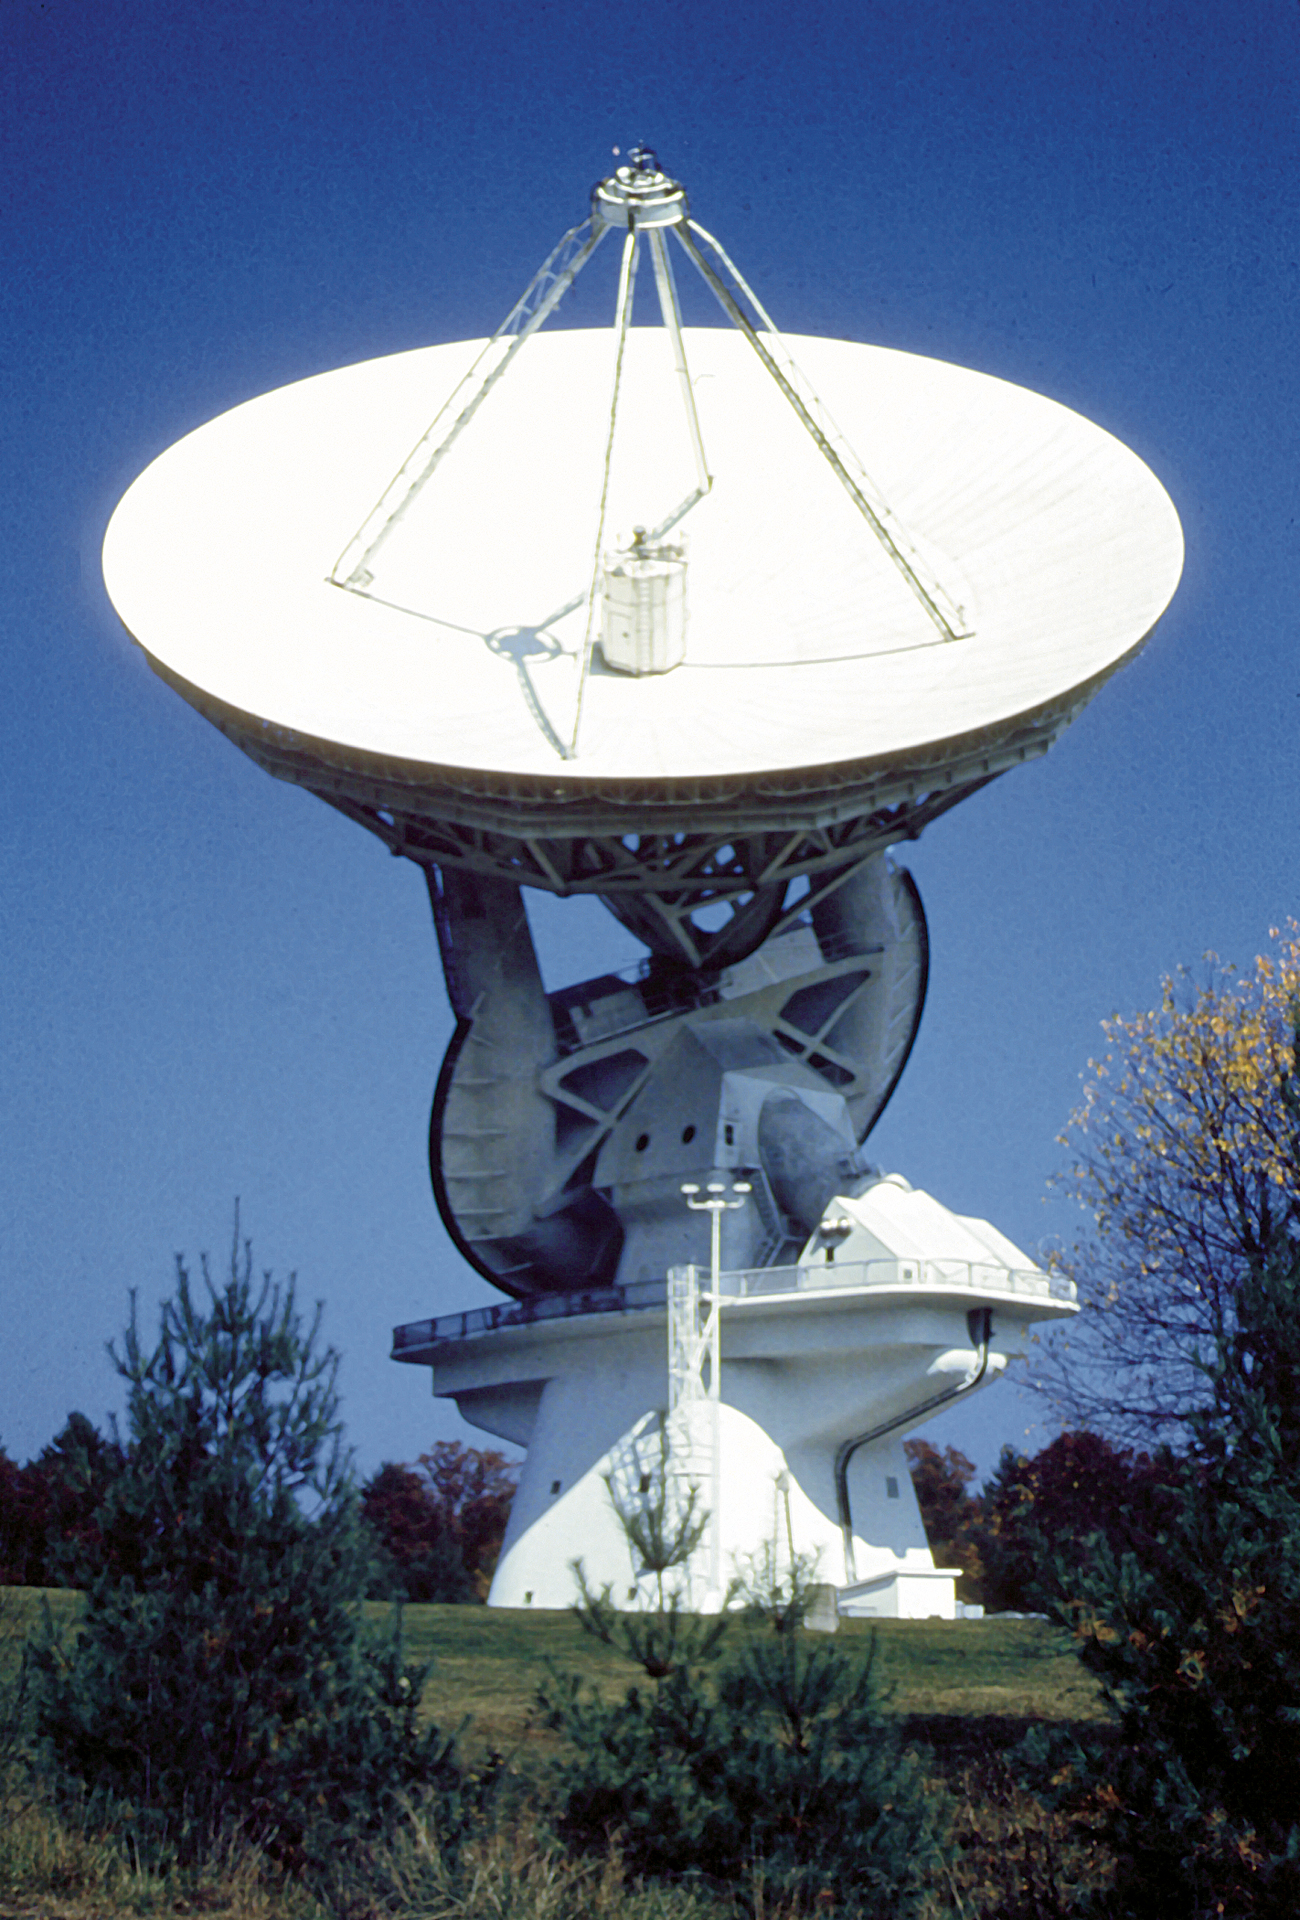

Unique Radio Telescope

The unique 140-foot telescope in Green Bank, West Virginia stands 200 feet tall. It took six years to design and construct, and then took the astronomical world by storm in its discoveries of organic molecules in space. A 140-foot (43-meter) aluminum-clad parabolic dish antenna sits on the world's largest polar-aligned mount. The rounded yoke swivels around the central axis of the telescope which is aligned perfectly with the rotational axes of the Earth. In this way, the telescope can easily track objects in the sky as they appear to rise and set from the Earth's spin on its axis.

Credit: NRAO/AUI/NSF